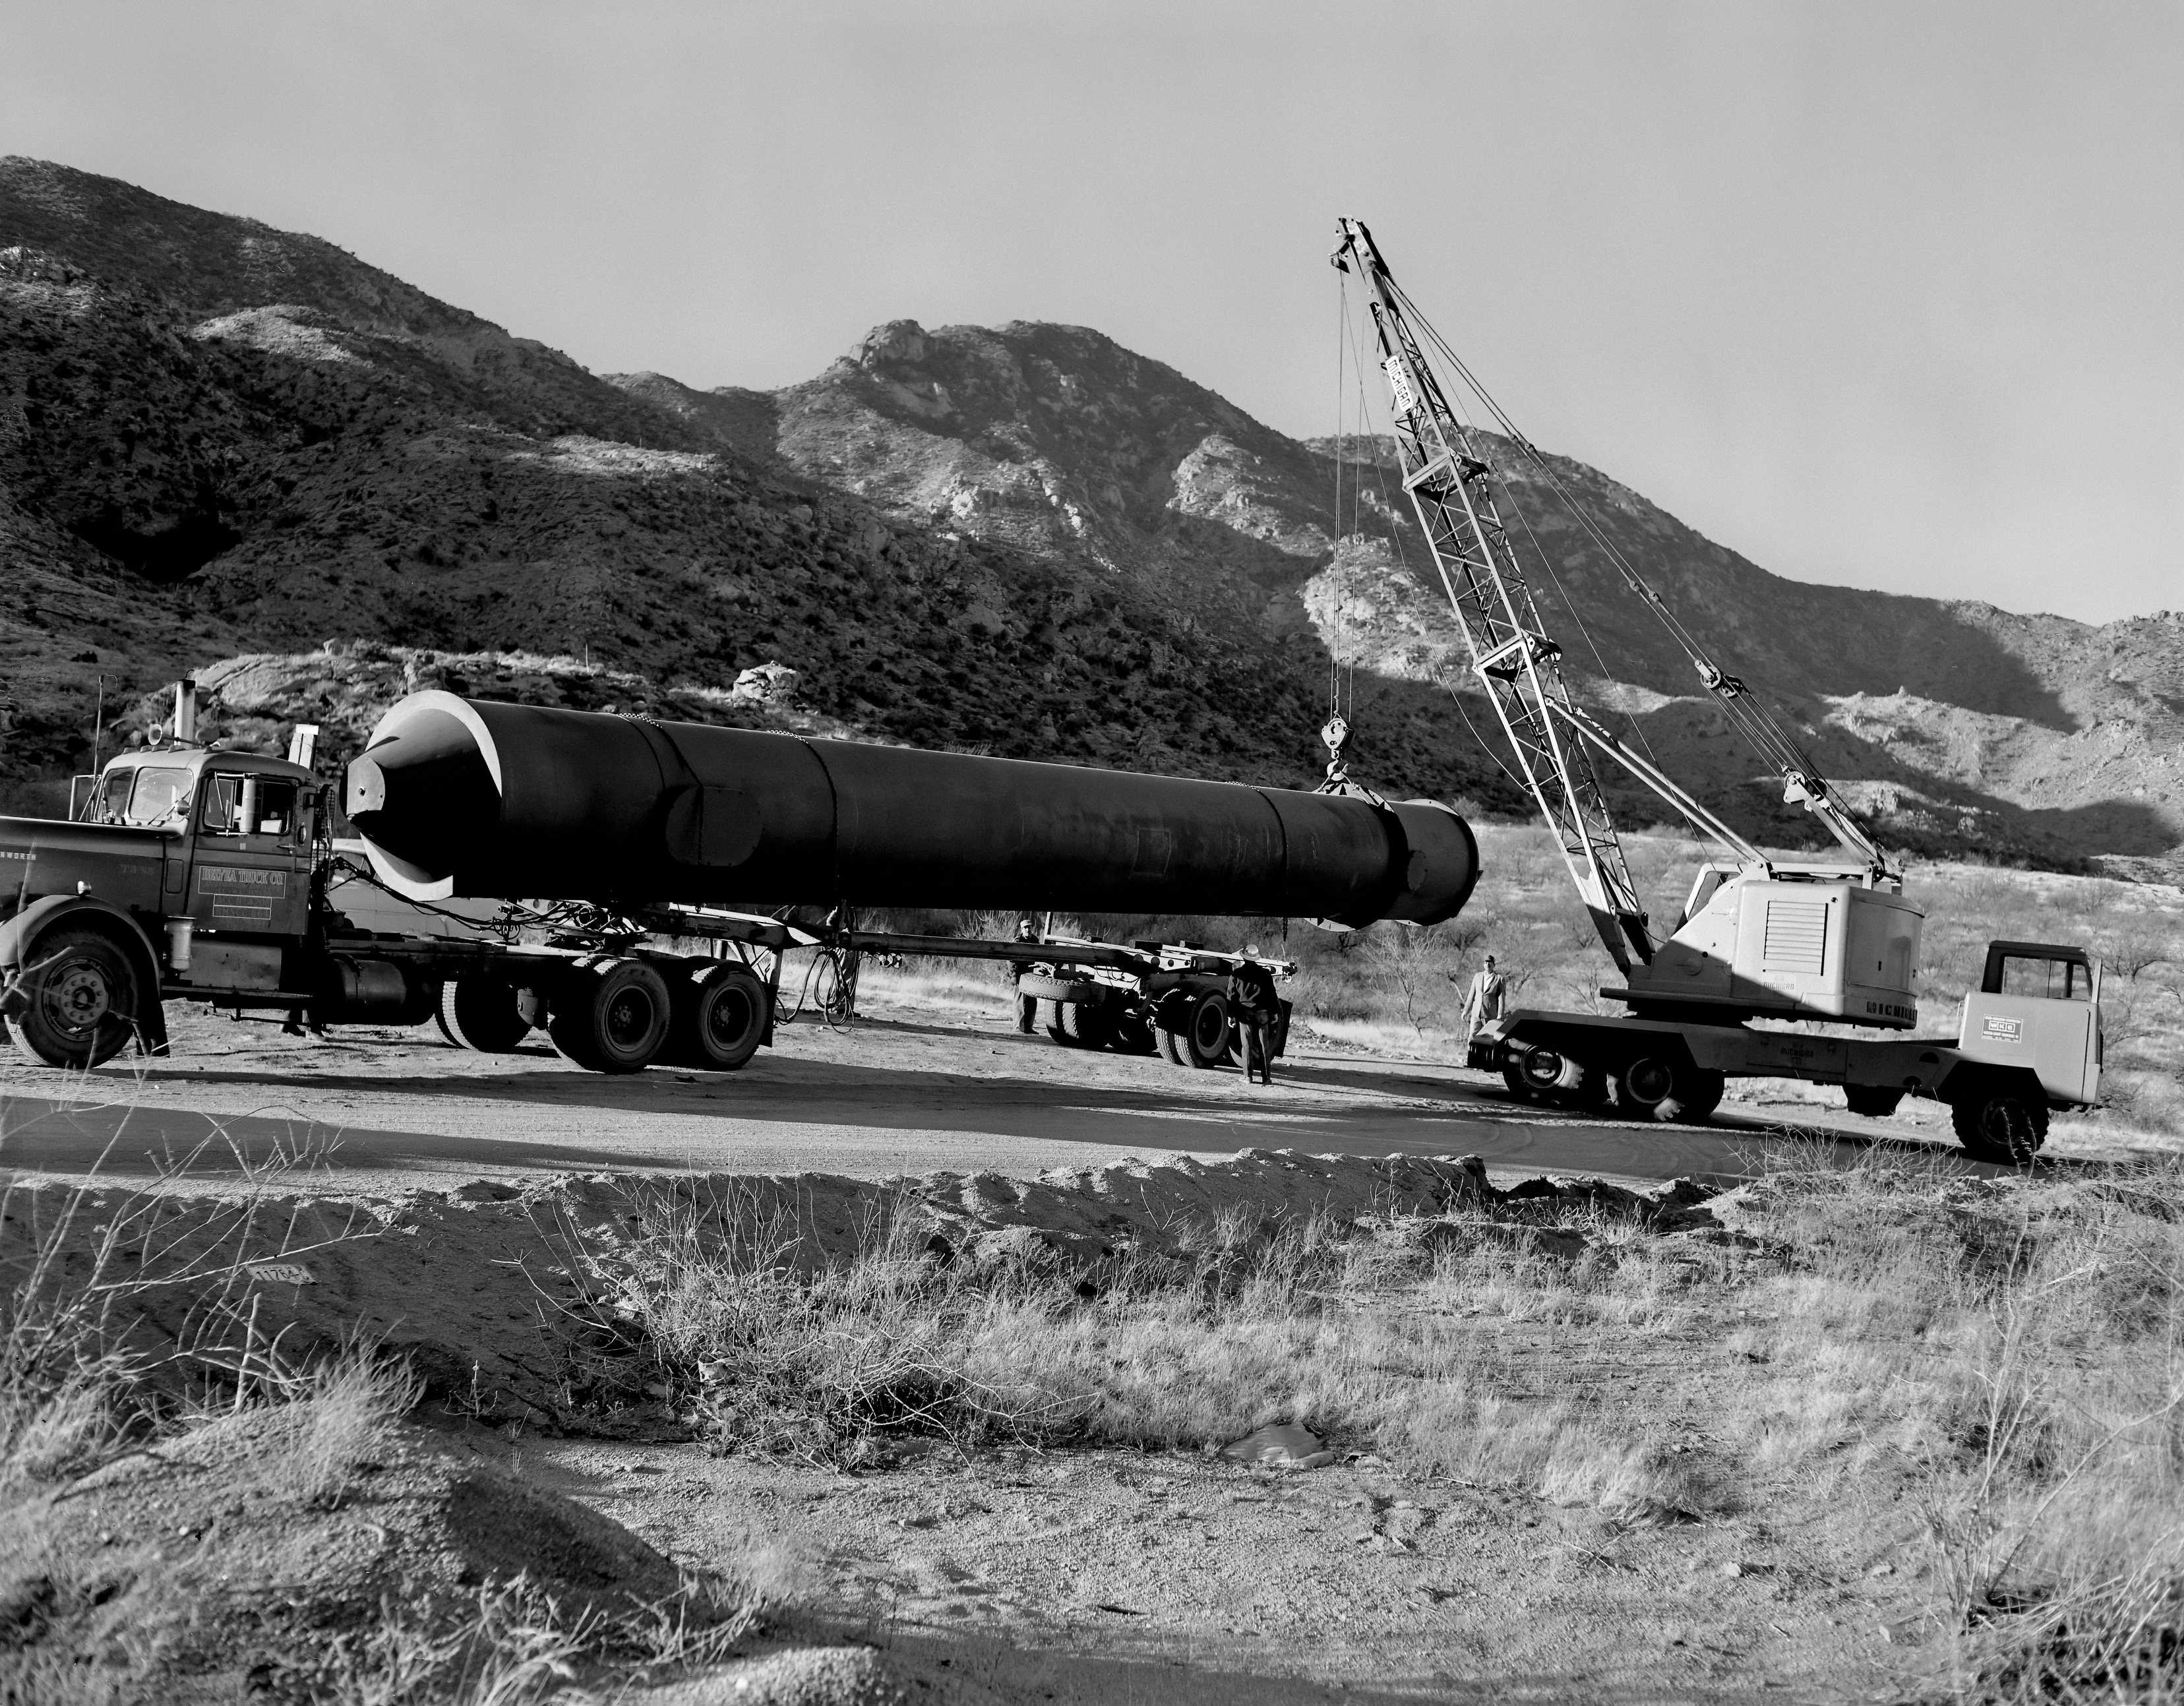

Solar Vacuum Tank to Kitt Peak

The solar vacuum tank is being transported to its final site at Kitt Peak National Observatory (KPNO). This image was captured on 14 January 1961.

Credit: NOIRLab/NSF/AURA